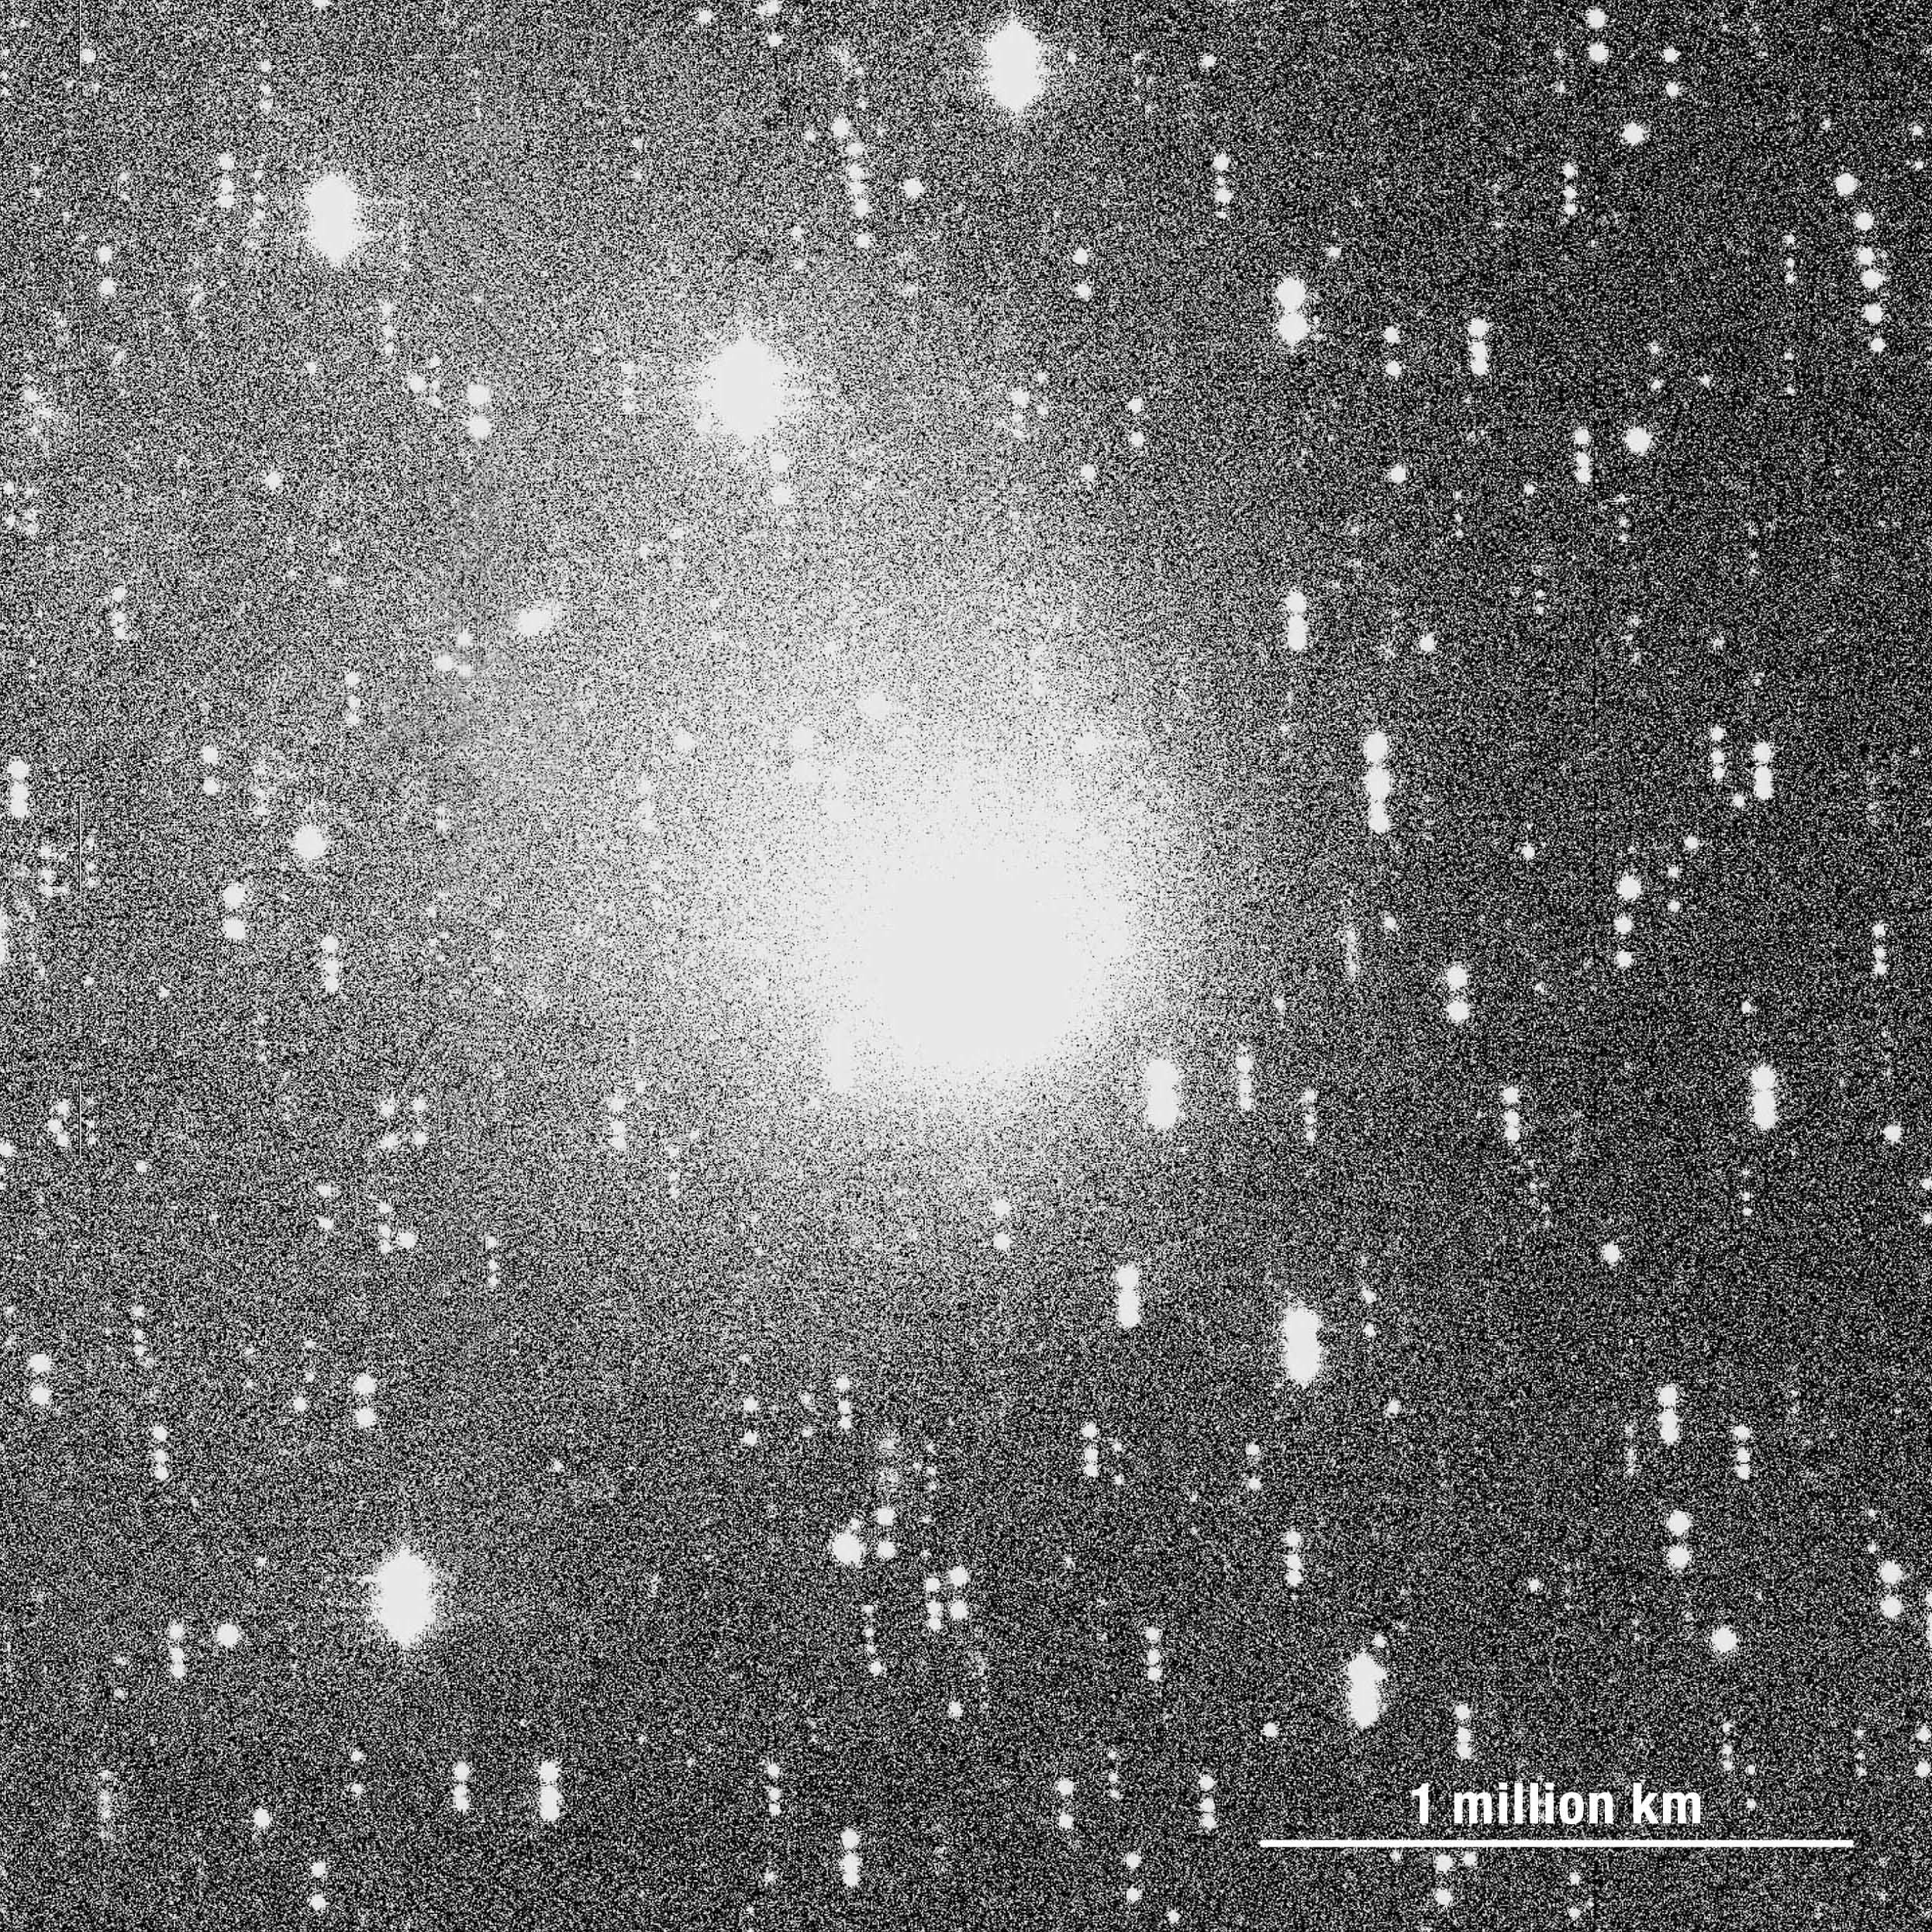

Comet Hale-Bopp

Image of the comet Hale Bopp that has been enhanced to show these faintest parts better. The frames on which this photo is based were obtained during three nights (February 27-March 2, 2001). As the comet moved in the meantime, there are several images of each star in the field — they appear multi-coloured, according to the optical filters that were used.

Credit: ESO